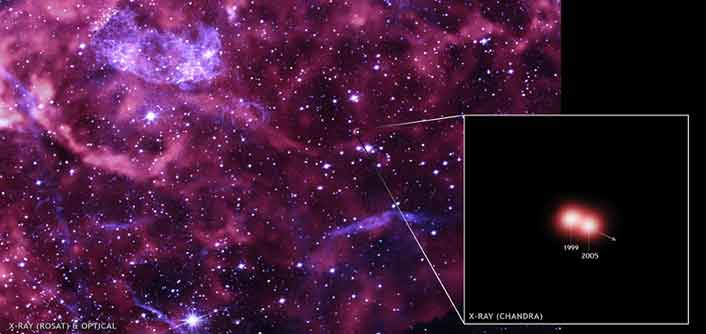

Cosmic Cannonball

Credit: Chandra: NASA/CXC/Middlebury College/F.Winkler;ROSAT: NASA/GSFC/S.Snowden et al.;Optical: NOAO/AURA/NSF/Middlebury College/F.Winkler et al.